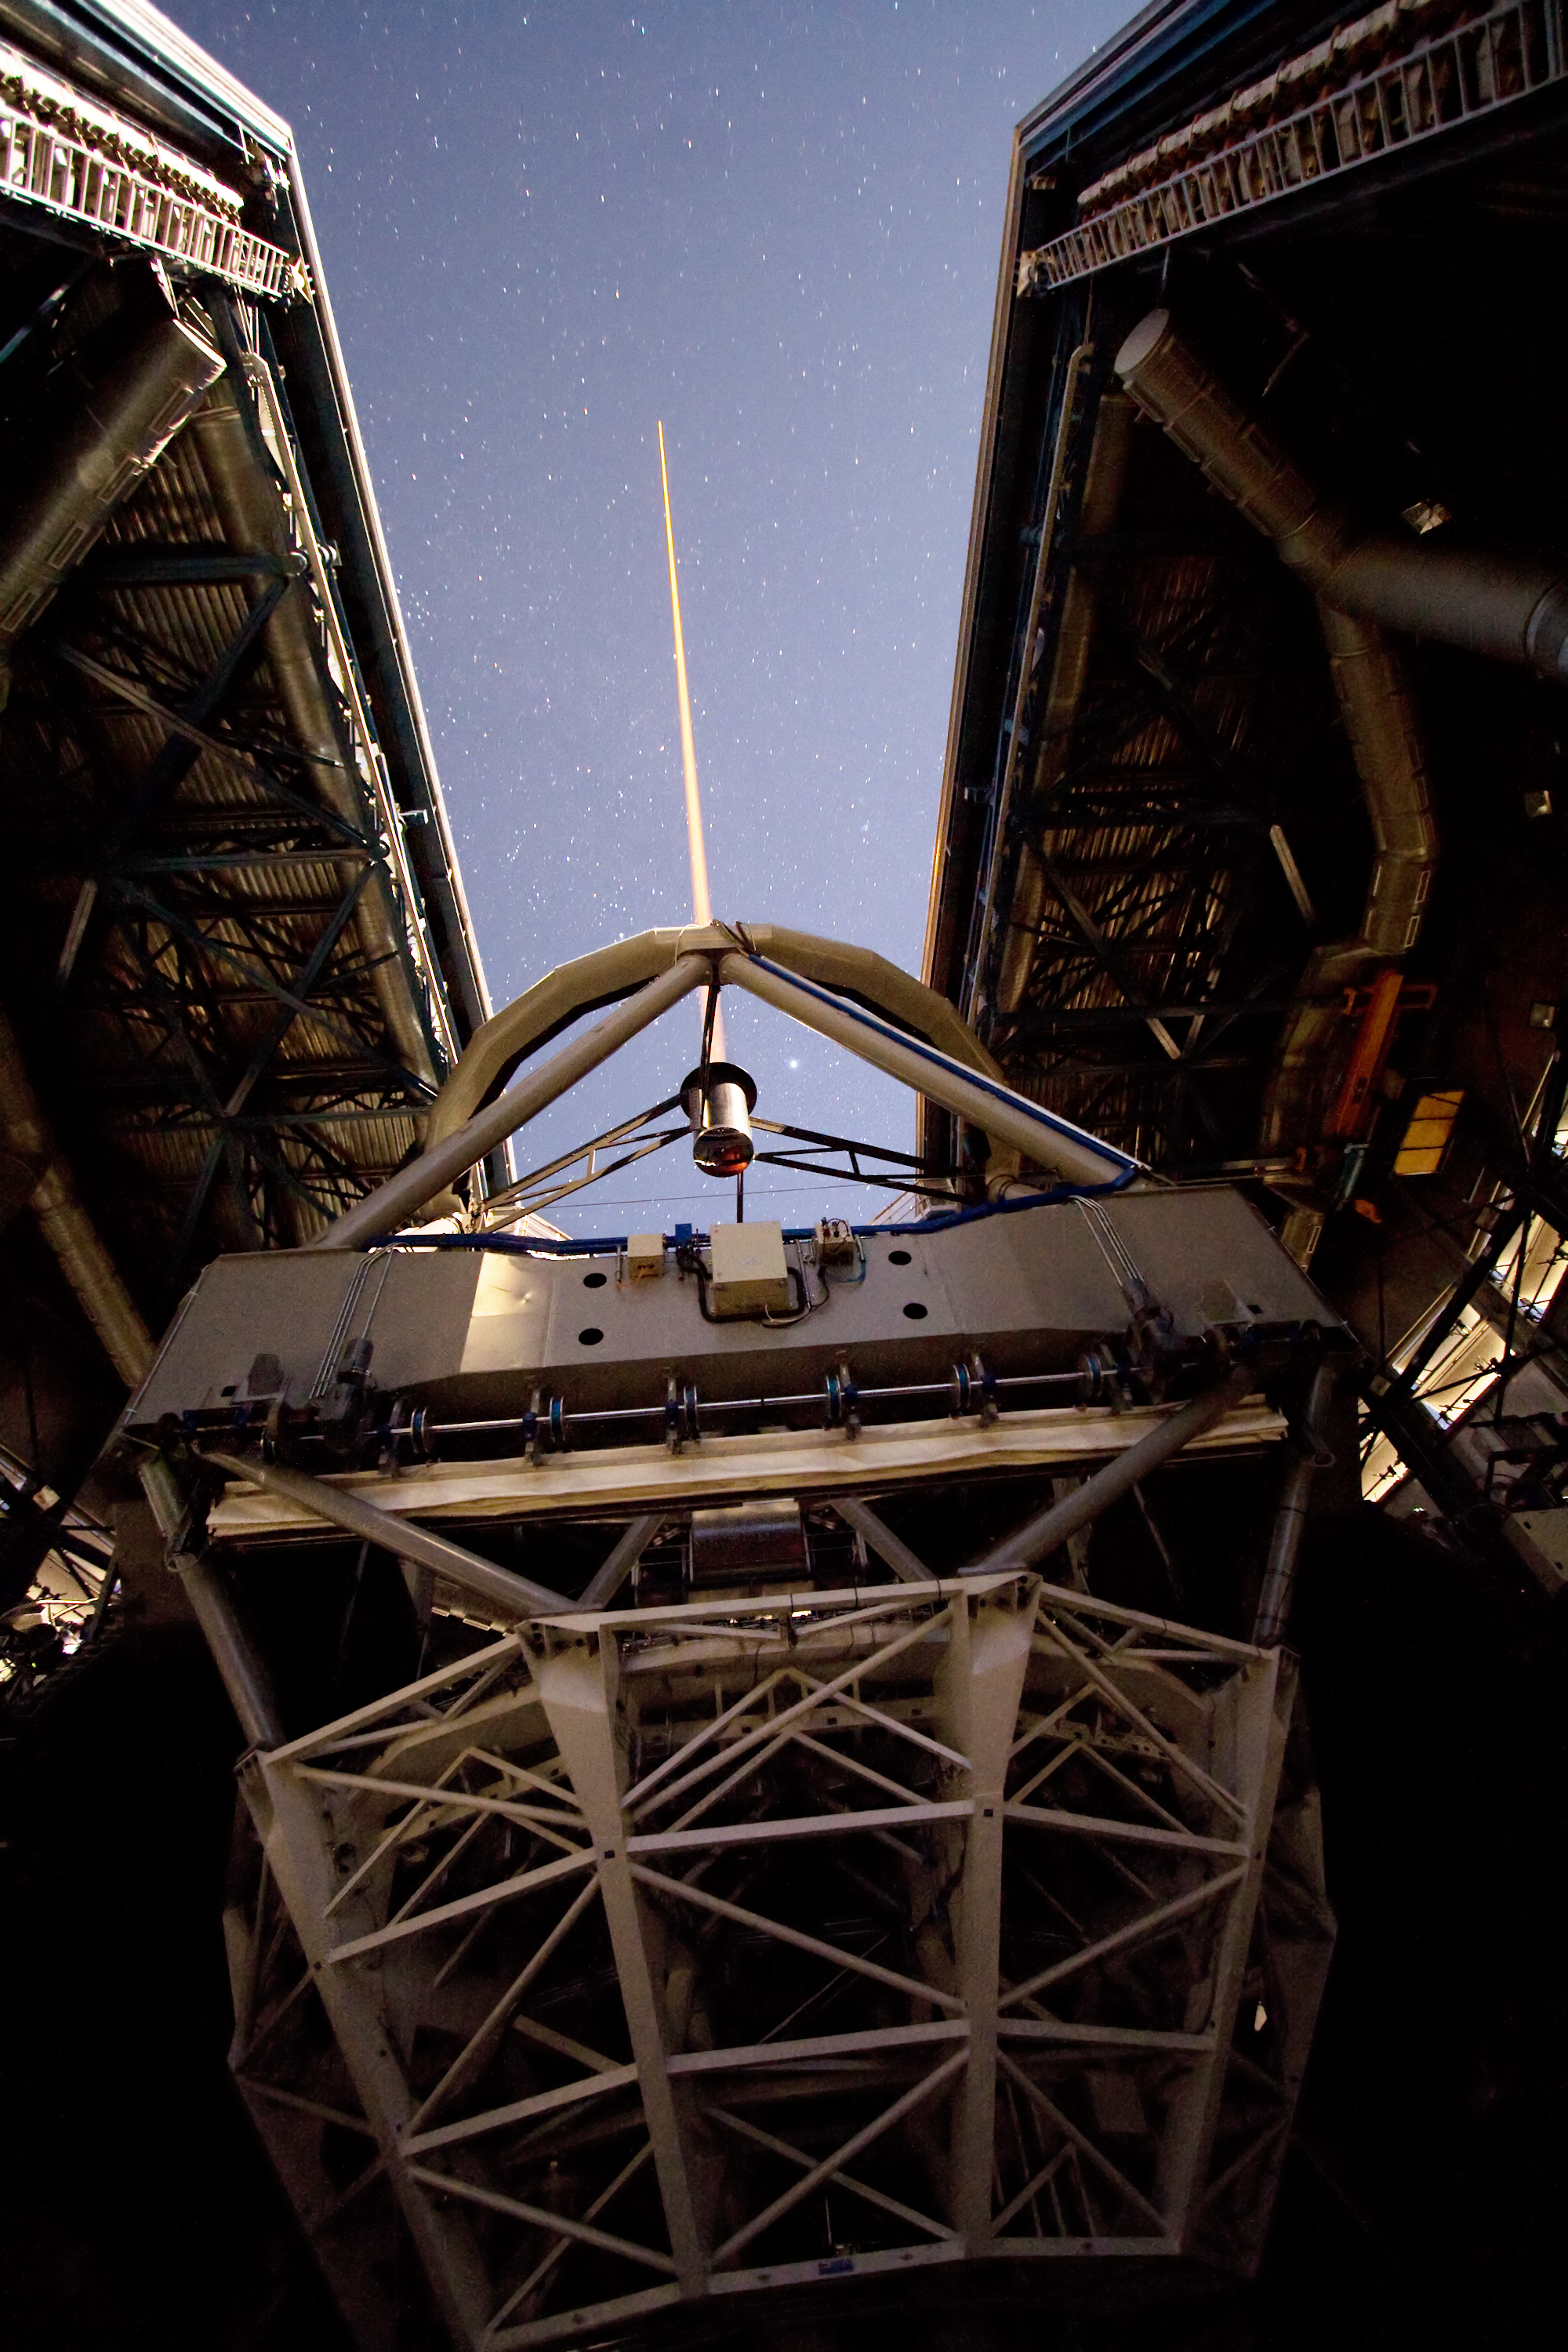

Creating a star

A laser beam shoots out of Yepun, the fourth Unit Telescope of Europe’s flagship observatory, ESO’s Very Large Telescope (VLT). This beam is used to create an artificial star above Paranal to assist the adaptive optics instruments on the VLT. Adaptive optics is a technique that allows astronomers to overcome the blurring effect of the atmosphere and obtain images almost as sharp as would be possible if the whole telescope were placed in space, above Earth's atmosphere.

Adaptive optics, however, requires a nearby reference star that has to be relatively bright, thereby limiting the area of the sky that can be surveyed. To overcome this difficulty, astronomers at Paranal use a powerful laser that creates an artificial star where and when they need it (see eso0607 and eso0727).

Launching such a powerful laser from a telescope is a state-of-the-art technology, whose set-up and operation is a continuous challenge. As seen from the image, this is, however, a technology now well mastered on Paranal. The image was taken from inside the dome of the telescope and reveals nicely how the laser is located on top of the 1.2-metre secondary mirror of the telescope.

Credit: ESO/Y. Beletsky